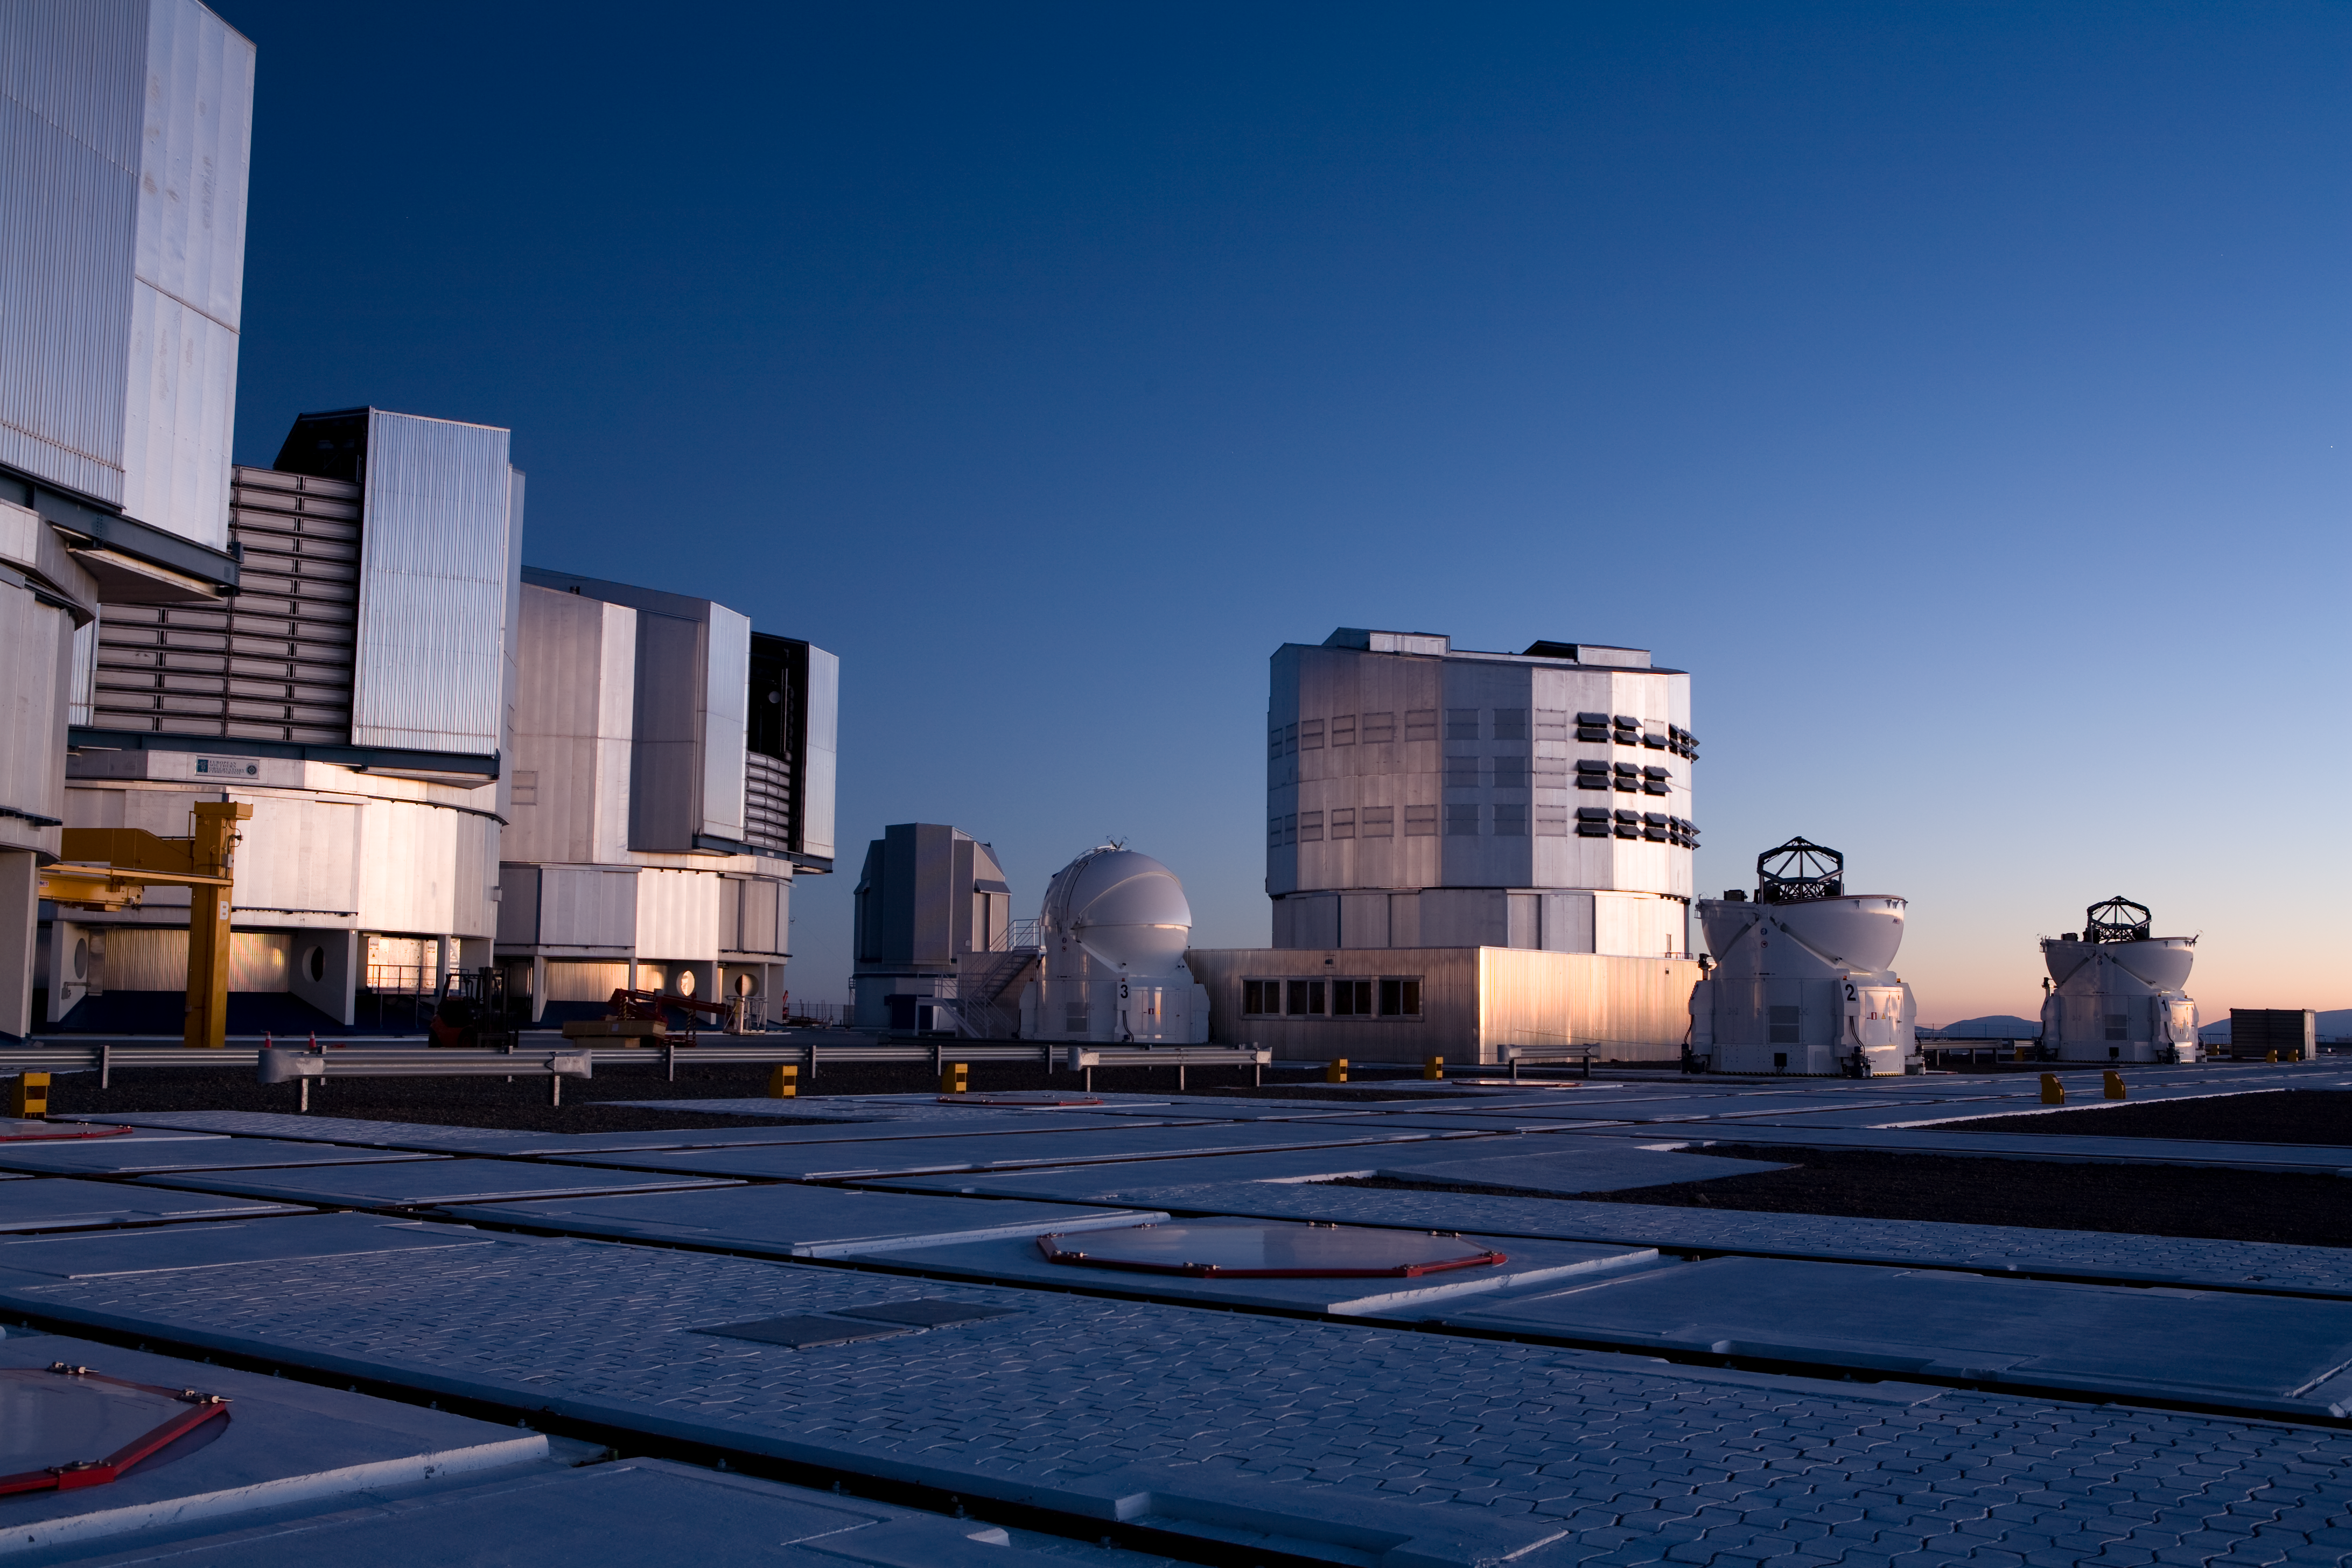

Paranal at sunrise

At dawn the telescope enclosures of the VLT close for the day.

Credit: ESO/H. Heyer